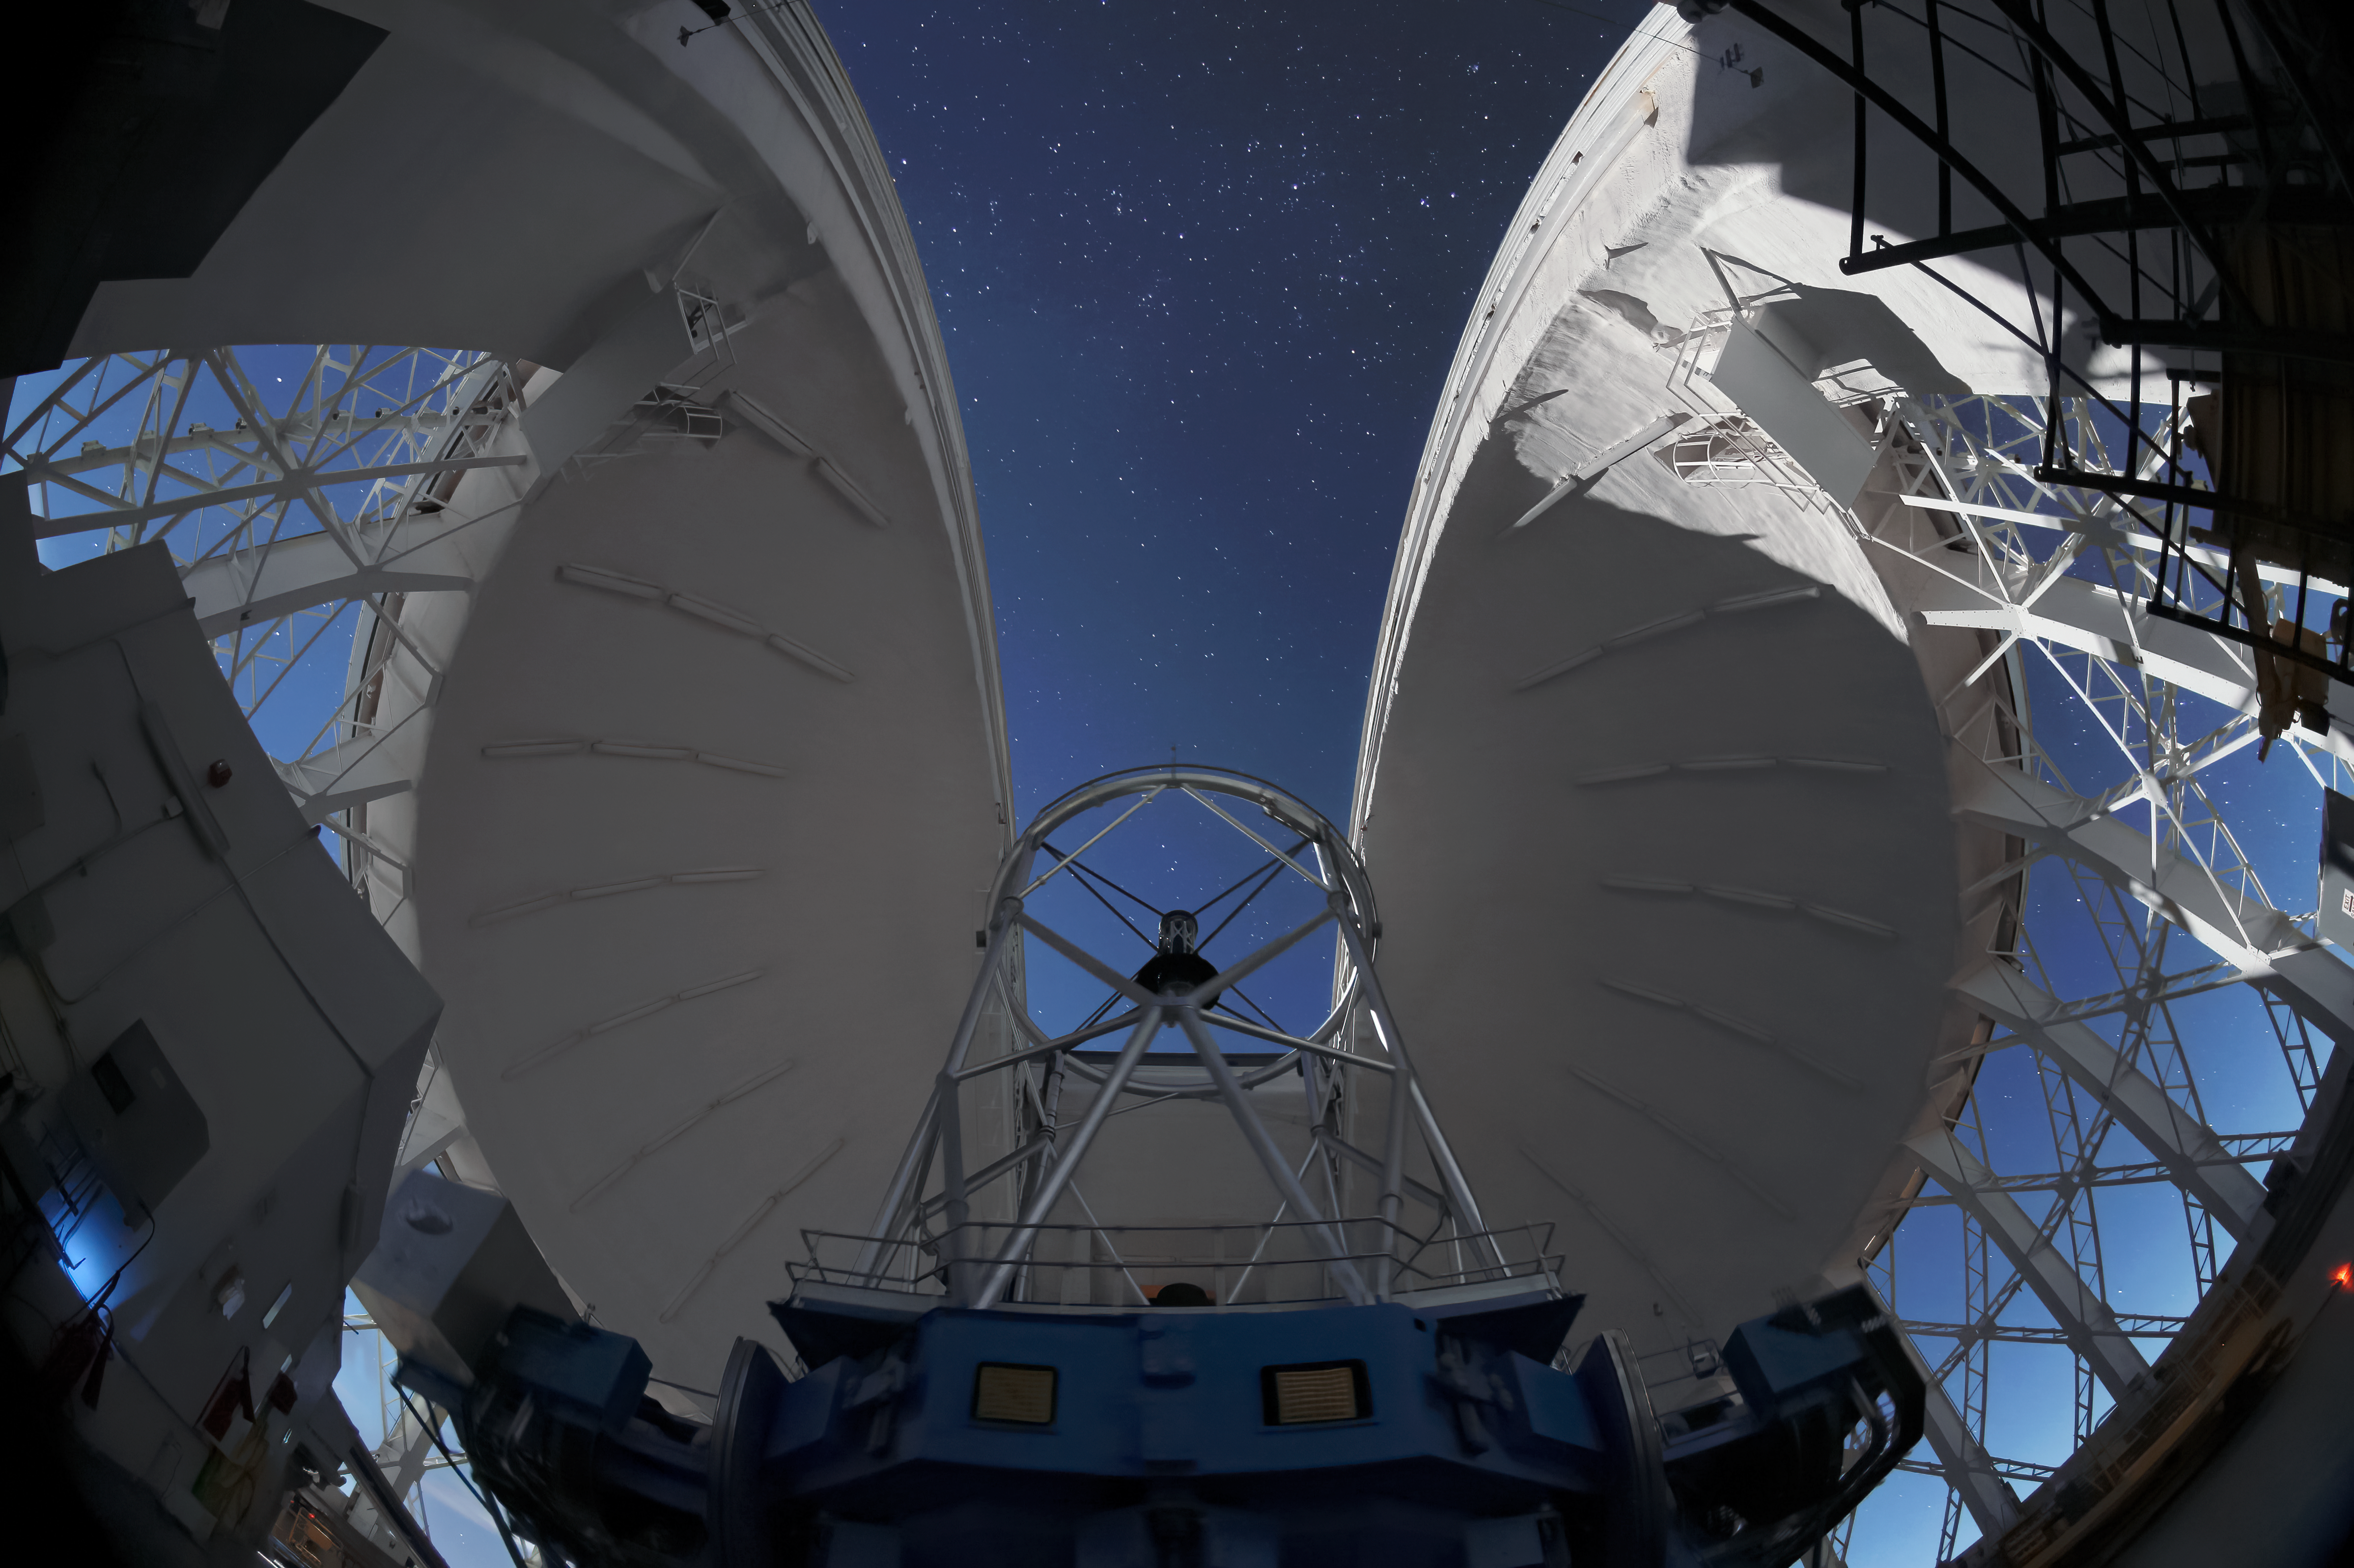

An Insider’s View

Take a peek at the inner workings of a world-class observatory in this image of the international Gemini Observatory, a program of NSF NOIRLab. Illuminated by the Moon outside this picture, the open structure of silver beams holding the secondary mirror (center) allows cool night air to pass freely between the mirrors. Combined with the open sides of the dome, the entire design ensures a uniform temperature matching the outside environment. Any variations of temperature create local turbulence that blurs astronomical images. Although this is a picture of the Gemini South telescope in Chile, its twin, the Gemini North telescope in Hawai’i is identical in its layout.

Credit: International Gemini Observatory/NOIRLab/NSF/AURA/J. Fuentes